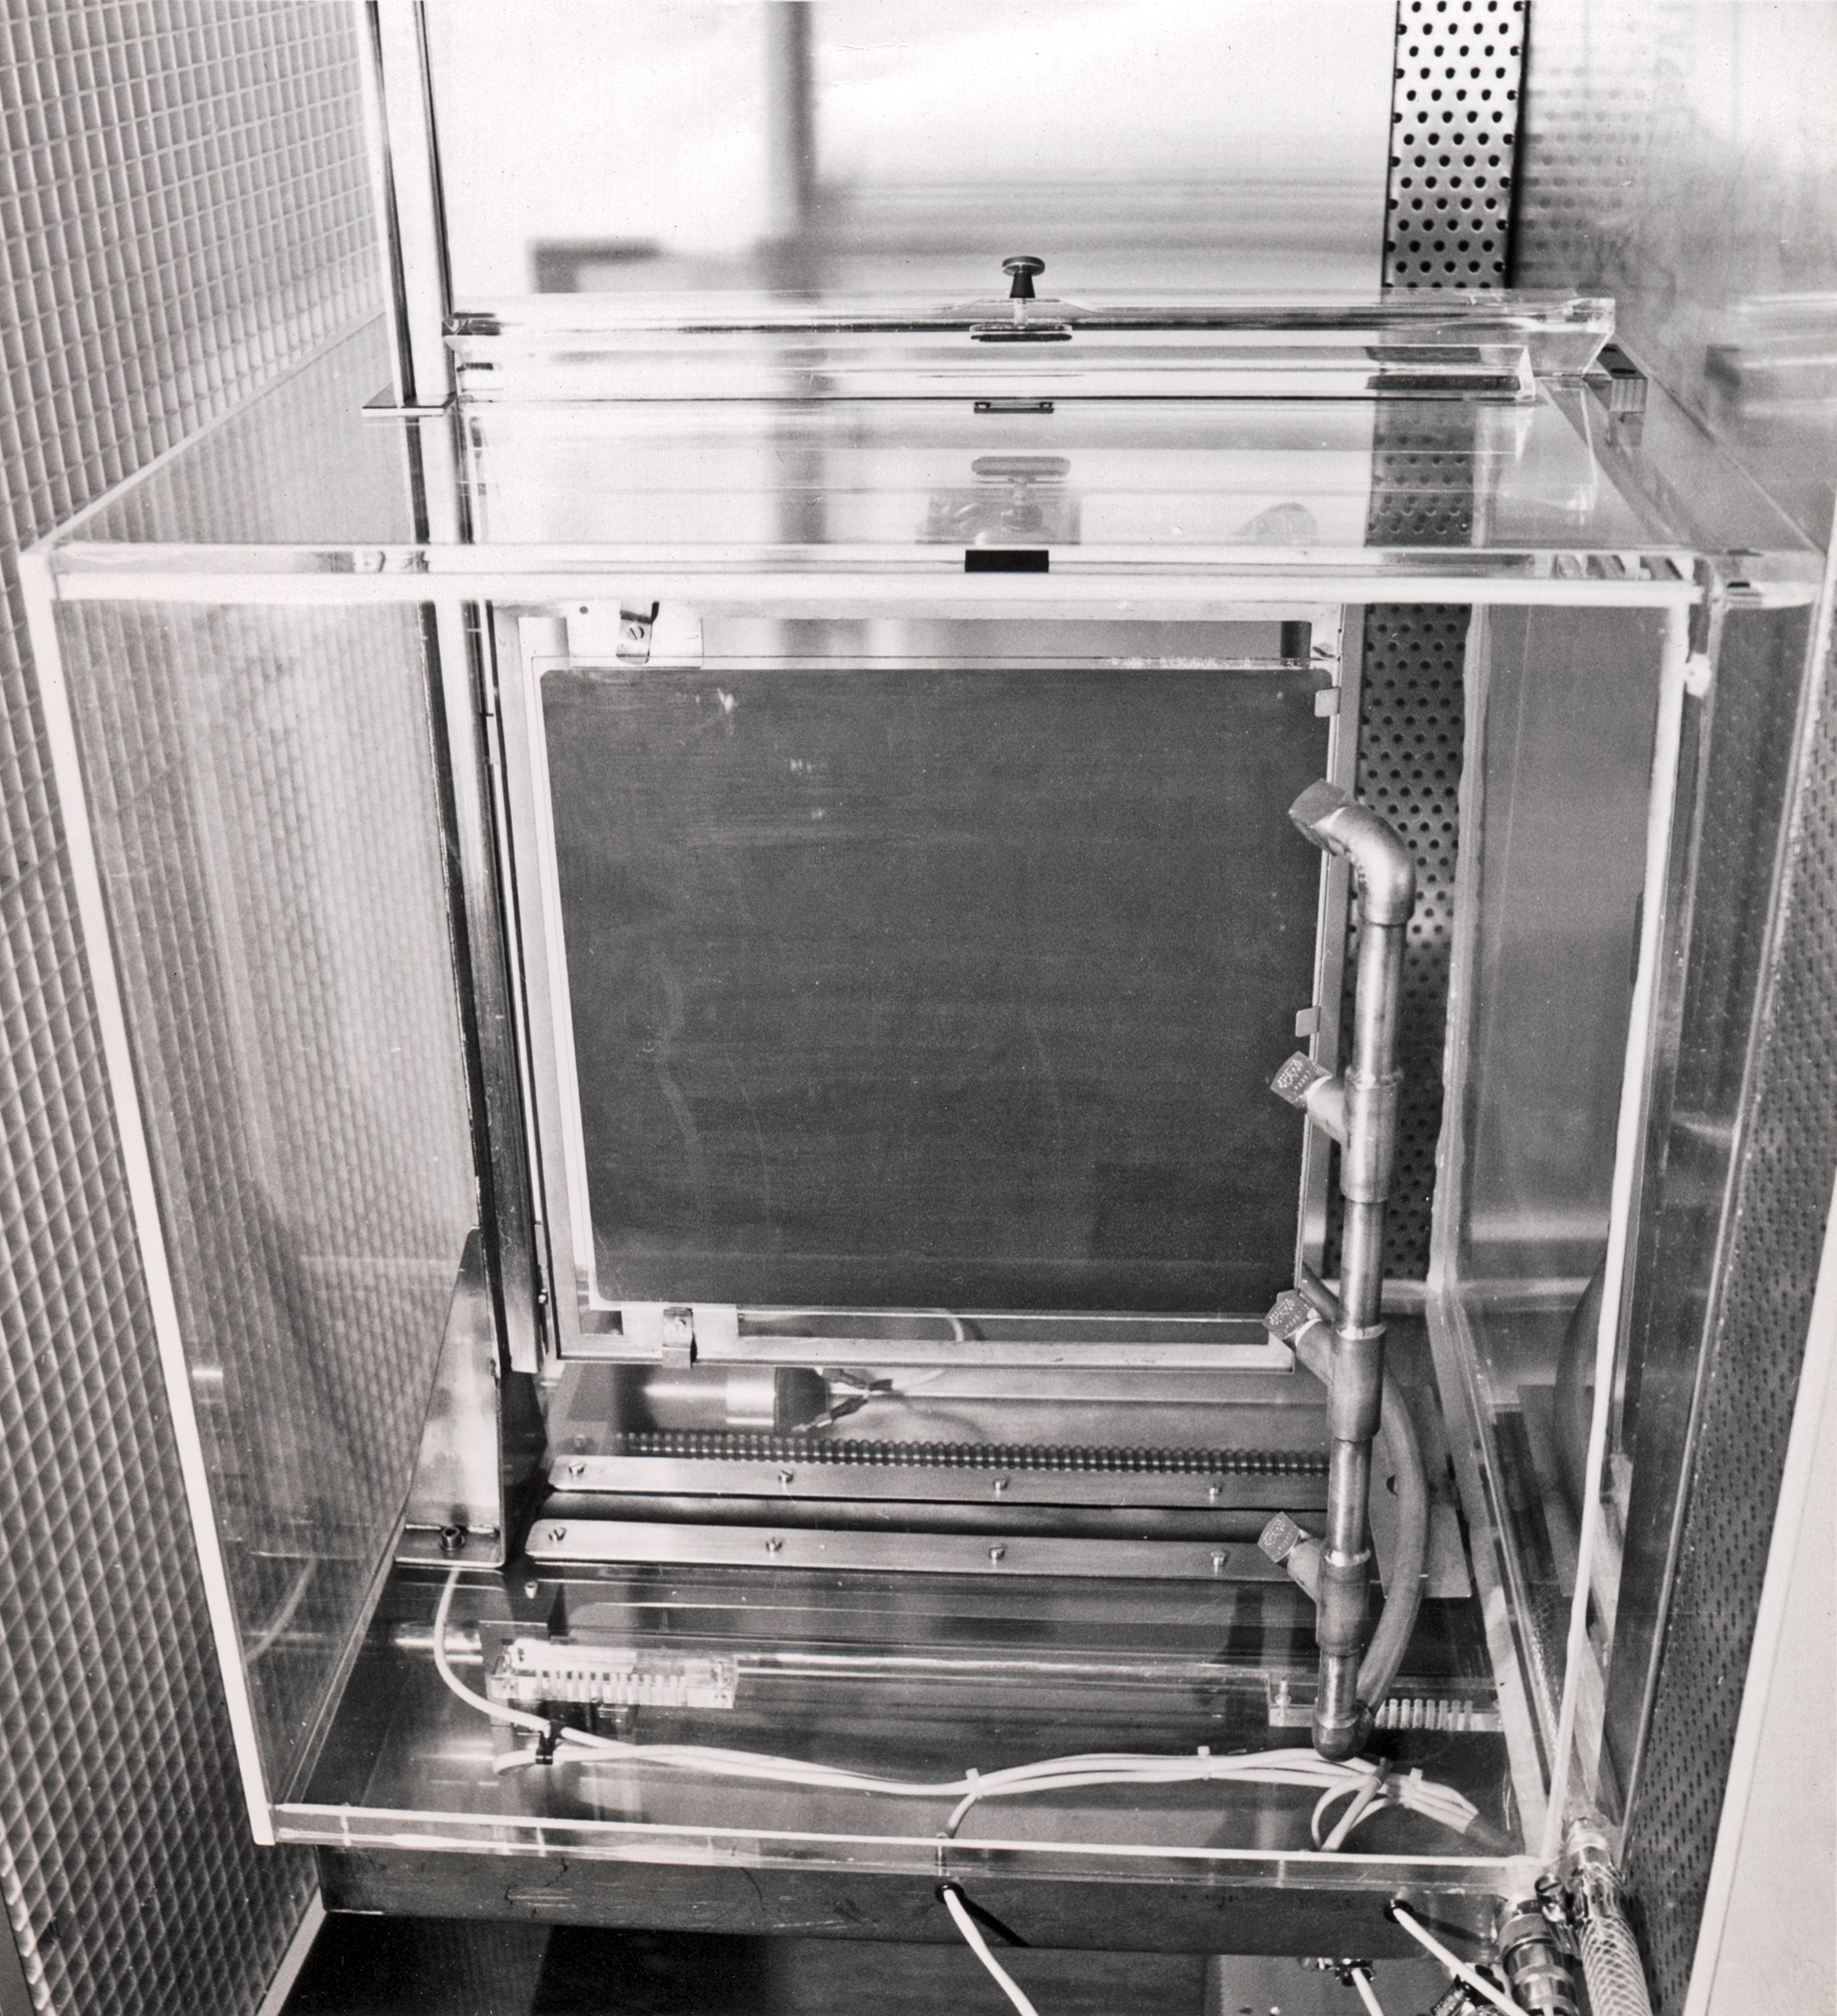

Hypersensitisation tank for Schmidt plates

The hypersensitisation tank to enhance the light sensitivity of Schmidt plates. Picture taken in the 1970s.

Credit: ESO